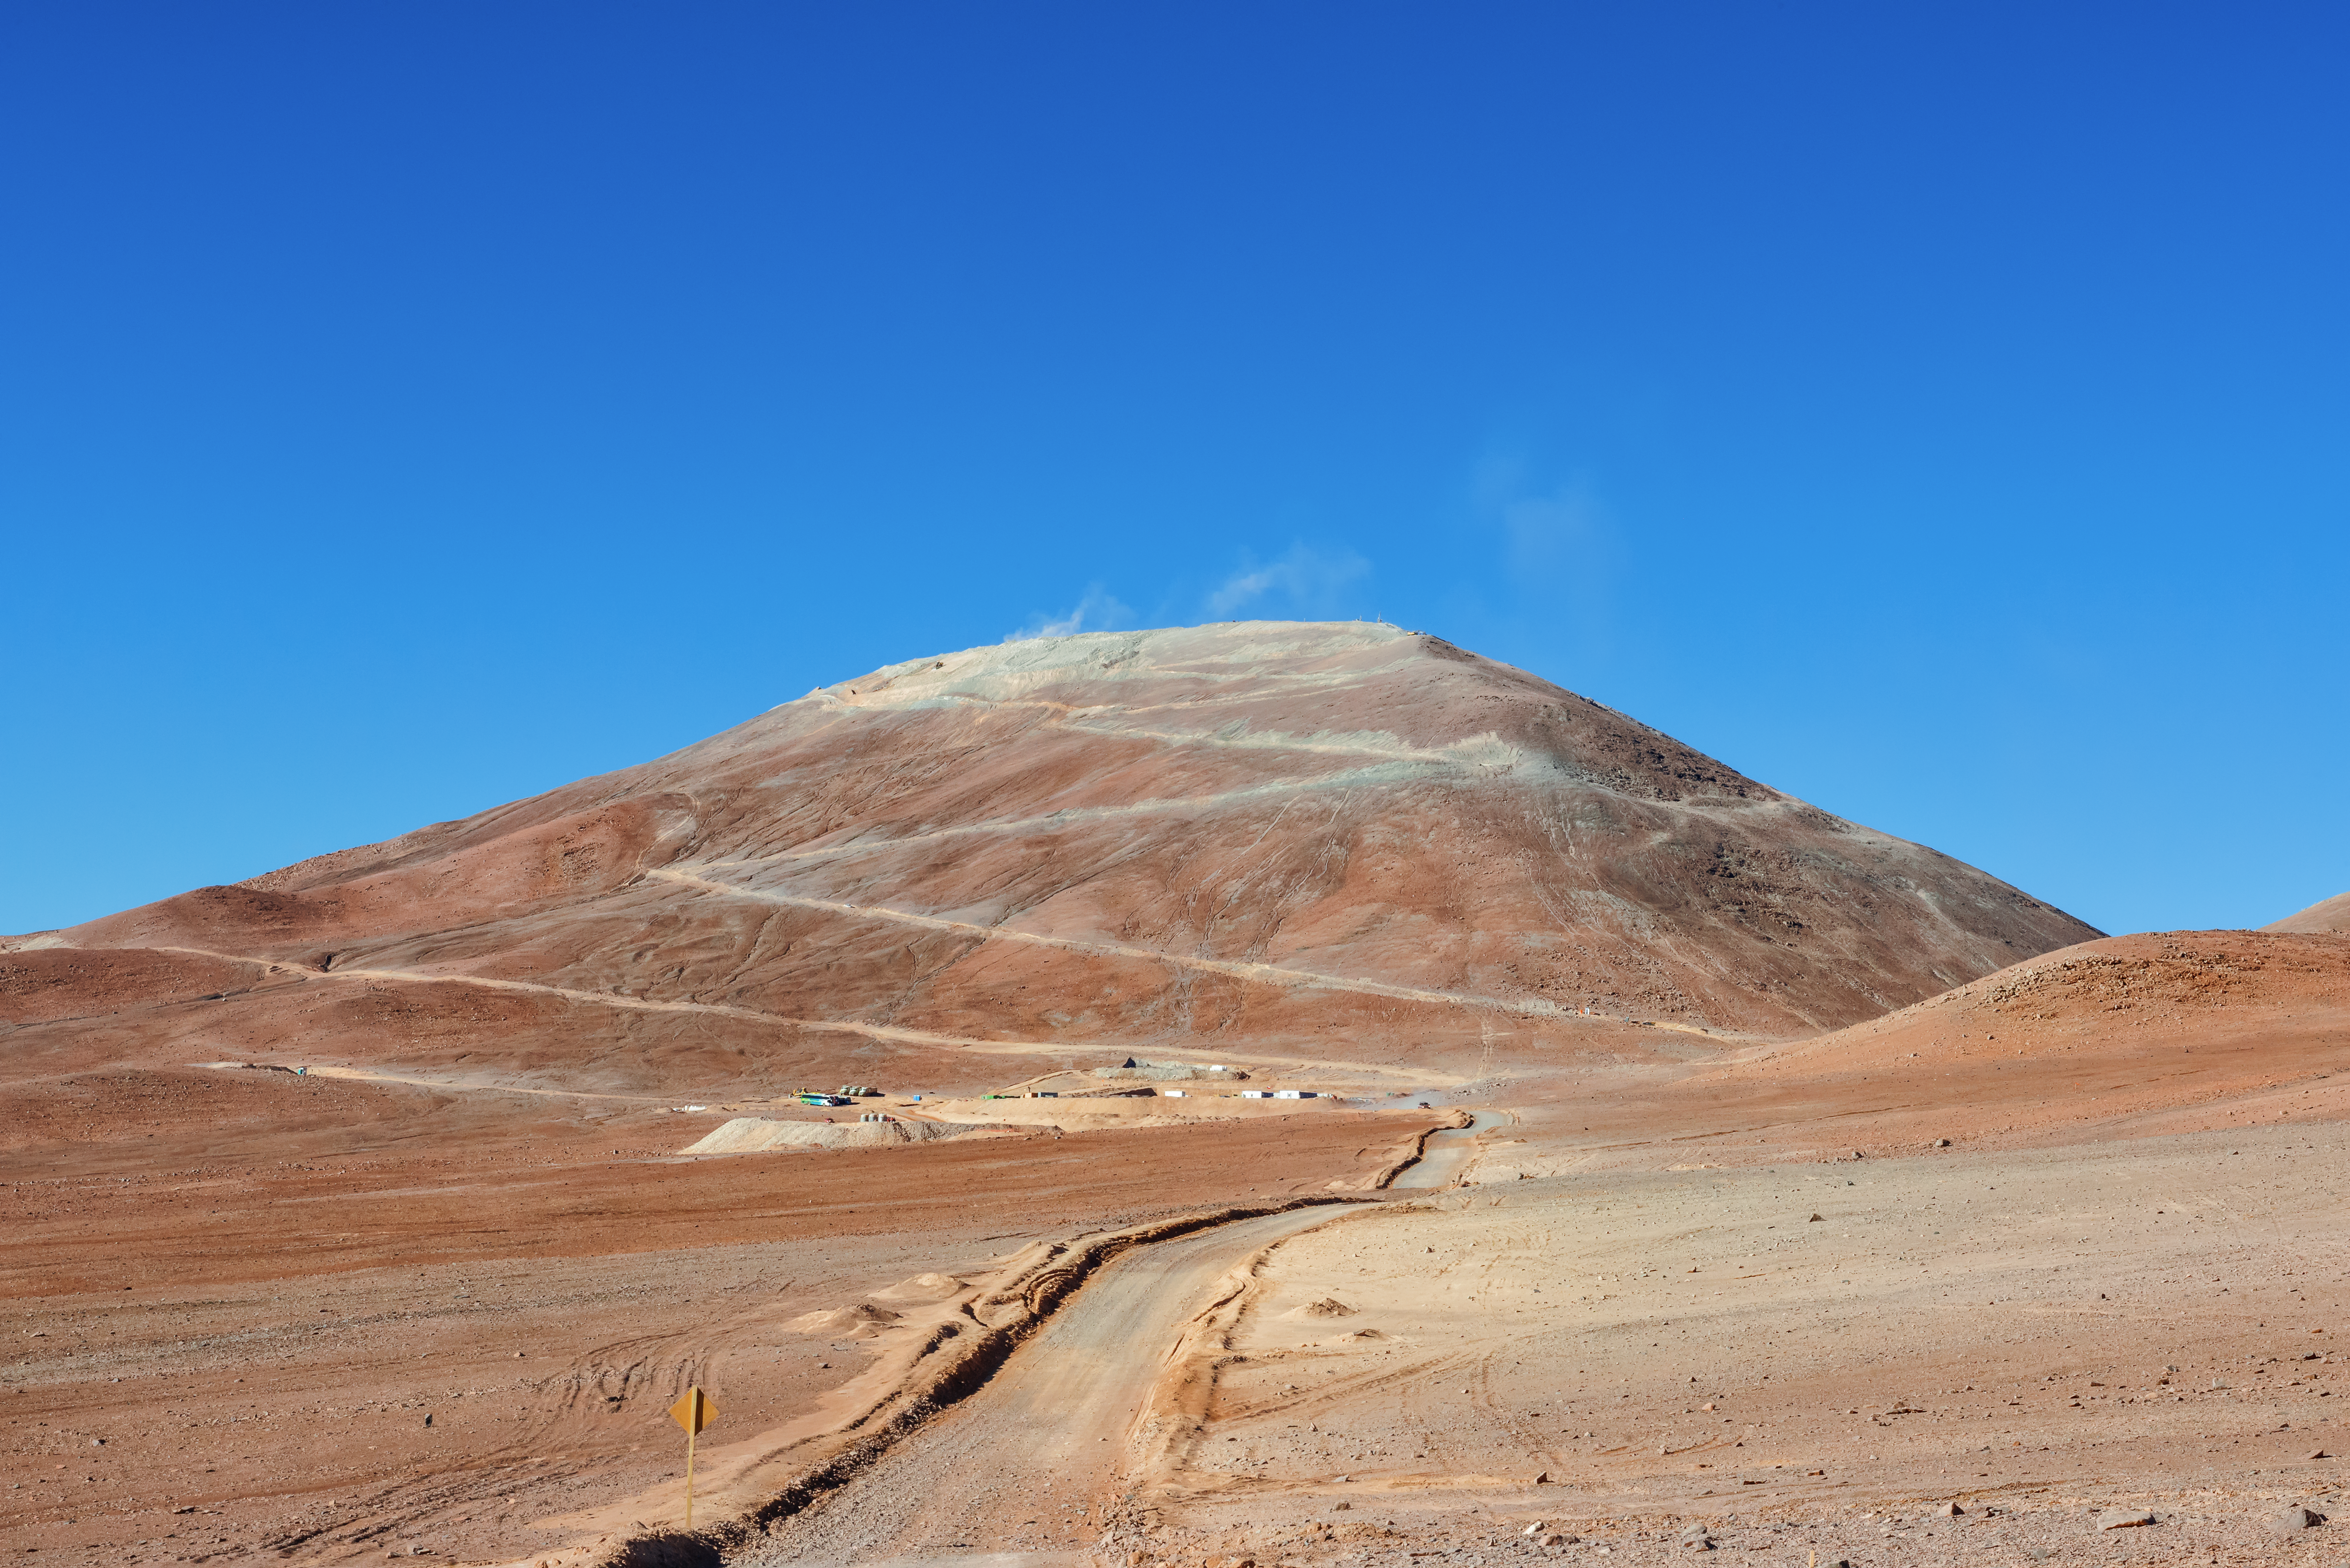

The winding path up the mountain

A temporary access road zigzags up the side of Cerro Armazones. Currently no more than a construction site on a mountain, this will become the home of the largest telescope on Earth, the ELT.

Credit: P. Pardo Ávalos/ESO